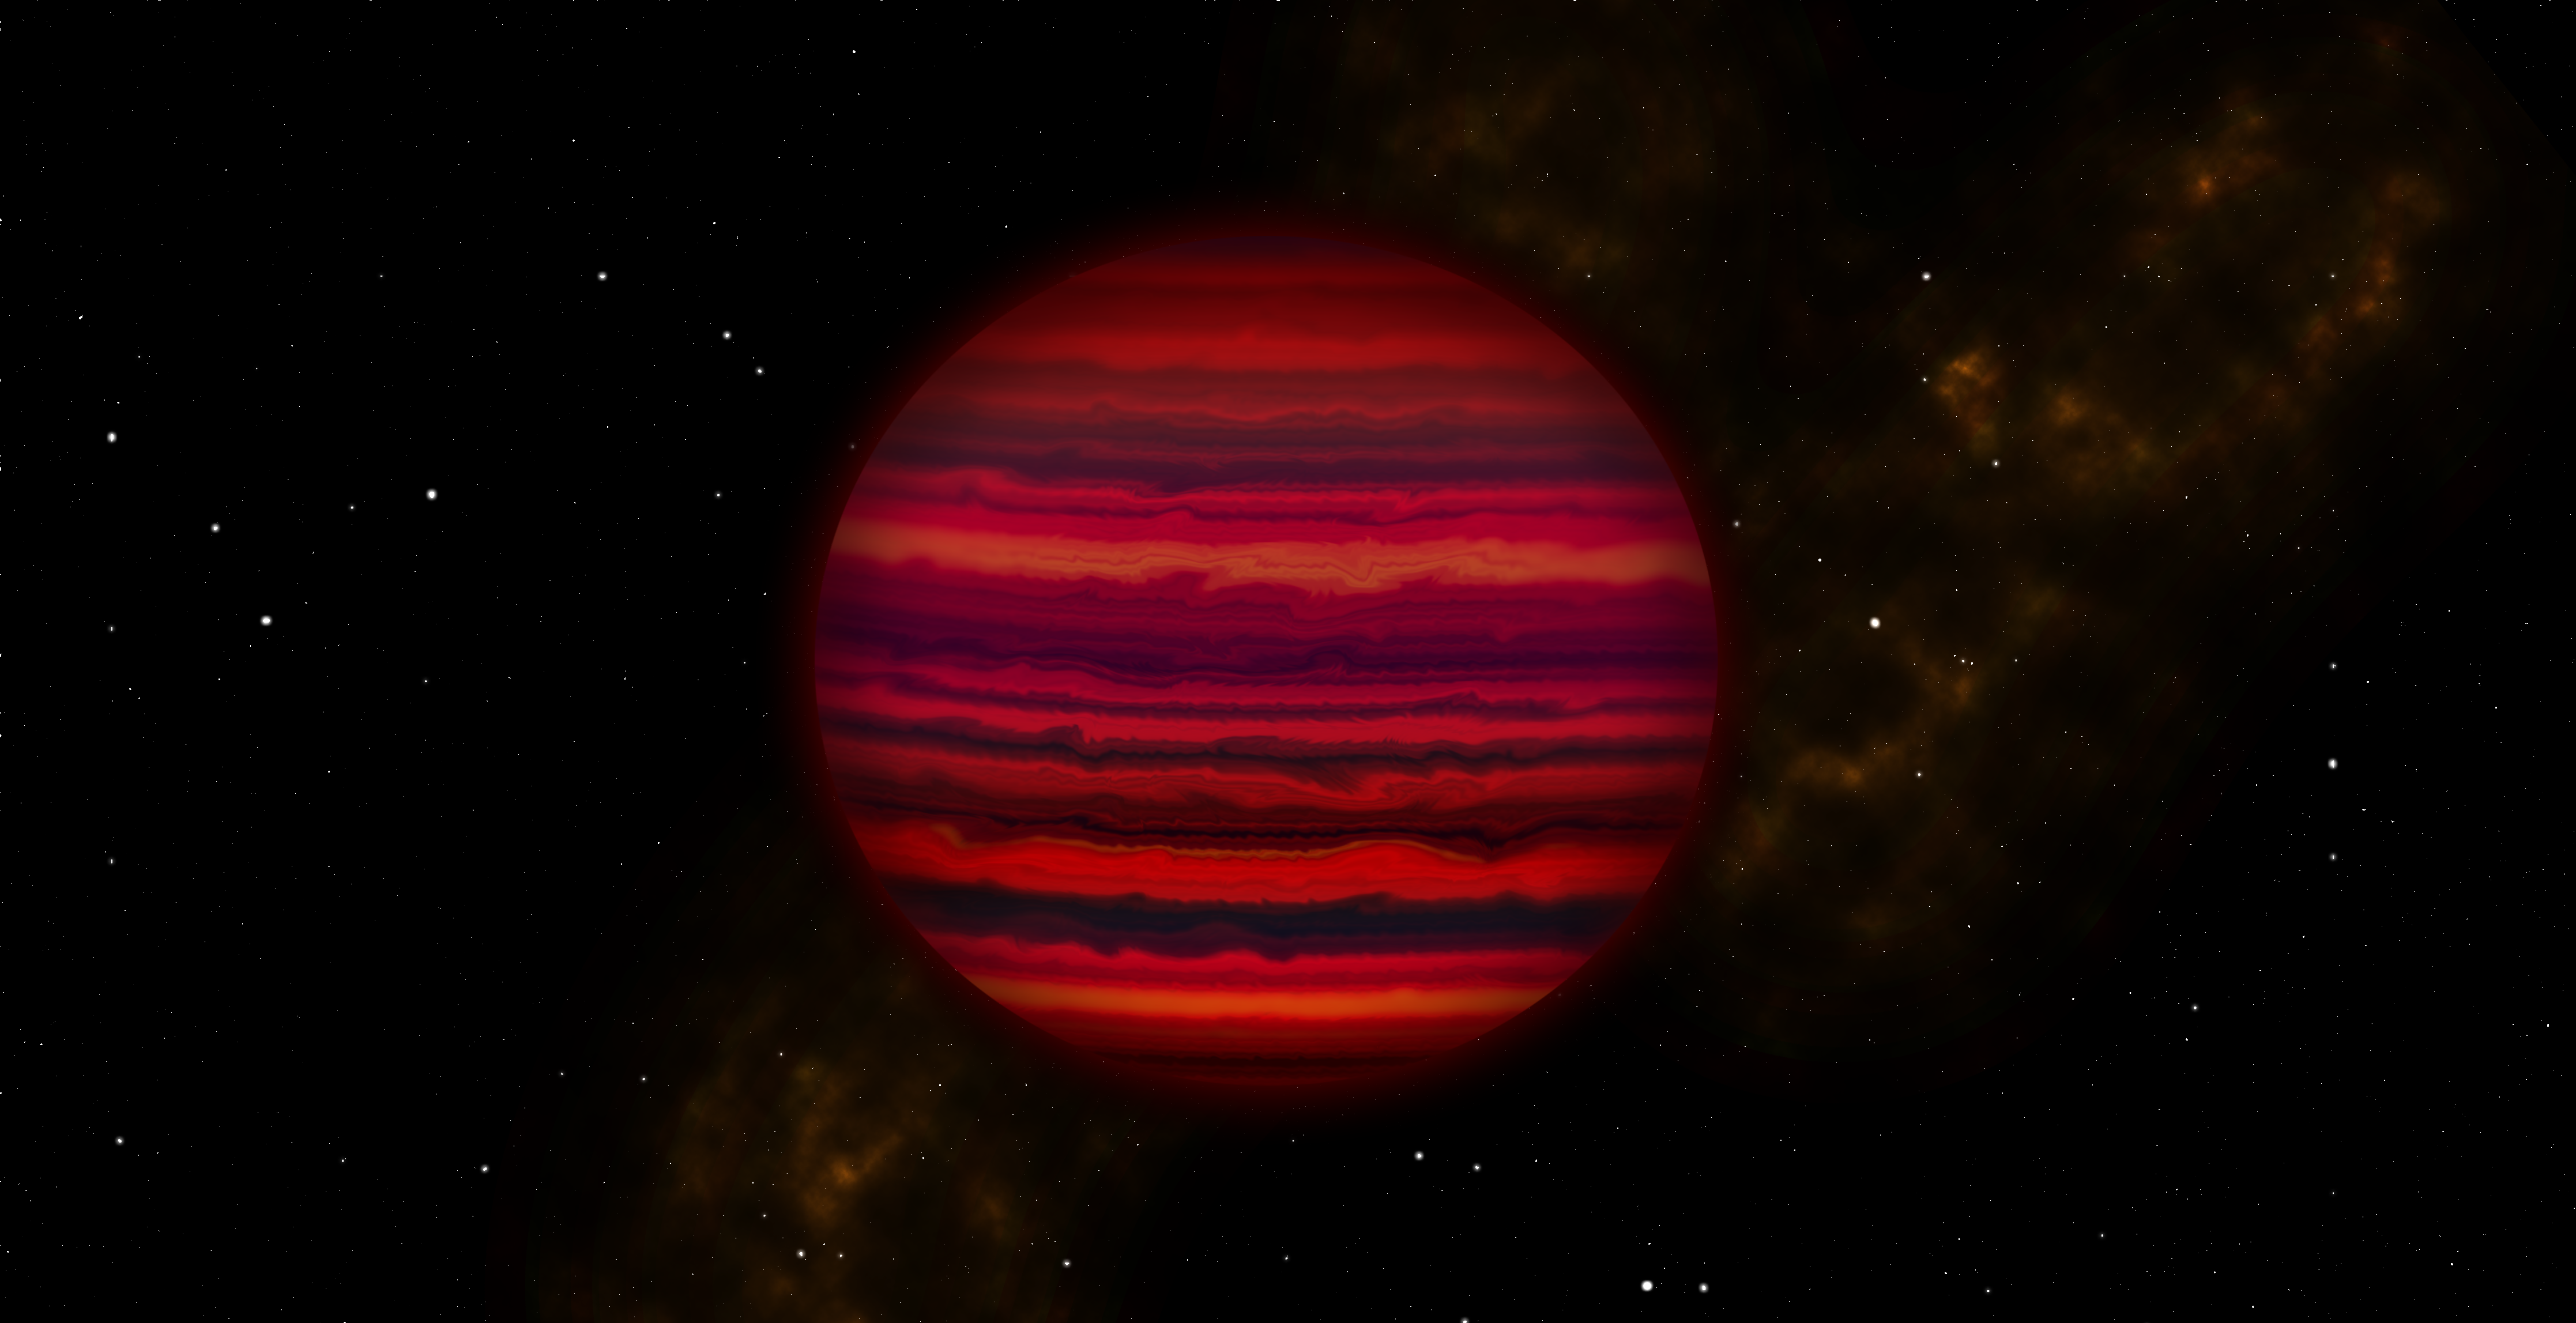

WISE 0855

Artist's conception of how WISE 0855 might appear if viewed close-up in infrared light. Artwork by Joy Pollard, Gemini Observatory/AURA.

Credit: International Gemini Observatory/Joy Pollard